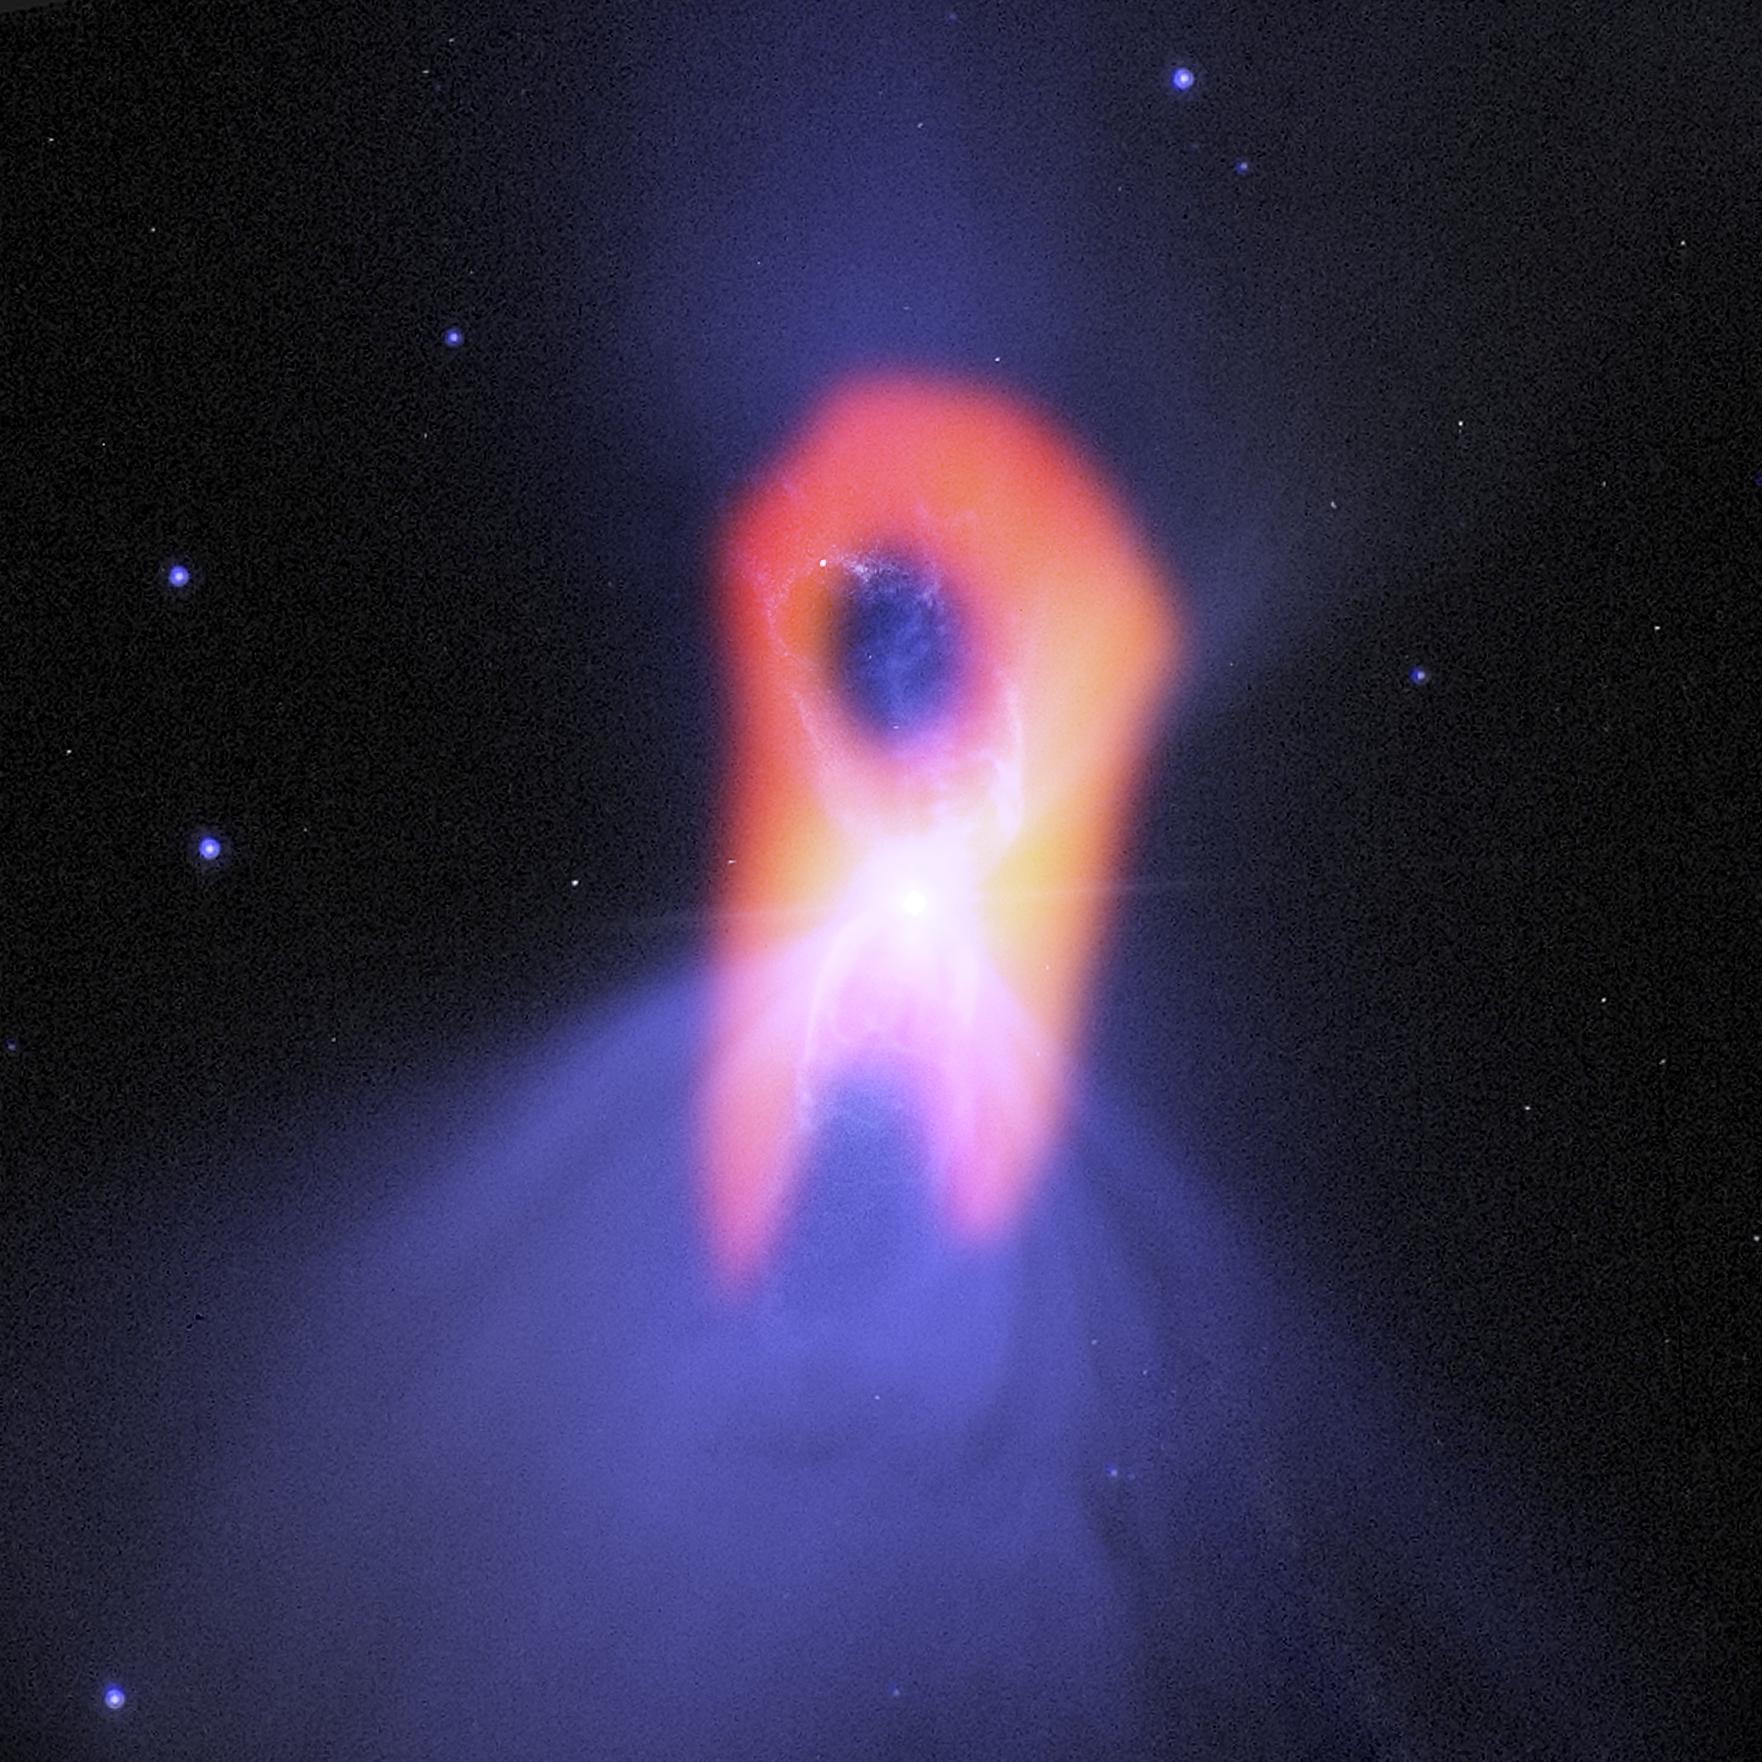

Ghostly 'Boomerang'

The Boomerang nebula, called the "coldest place in the universe," reveals its true shape to the Atacama Large Millimeter/submillimeter Array (ALMA) telescope. The background blue structure, as seen in visible light by NASA's Hubble Space Telescope, shows a classic double-lobe shape with a very narrow central region. ALMA's resolution and ability to see the cold gas molecules reveals the nebula's more elongated shape, as seen in red.

Credit: NRAO/AUI/NSF/NASA/STScI/JPL-Caltech